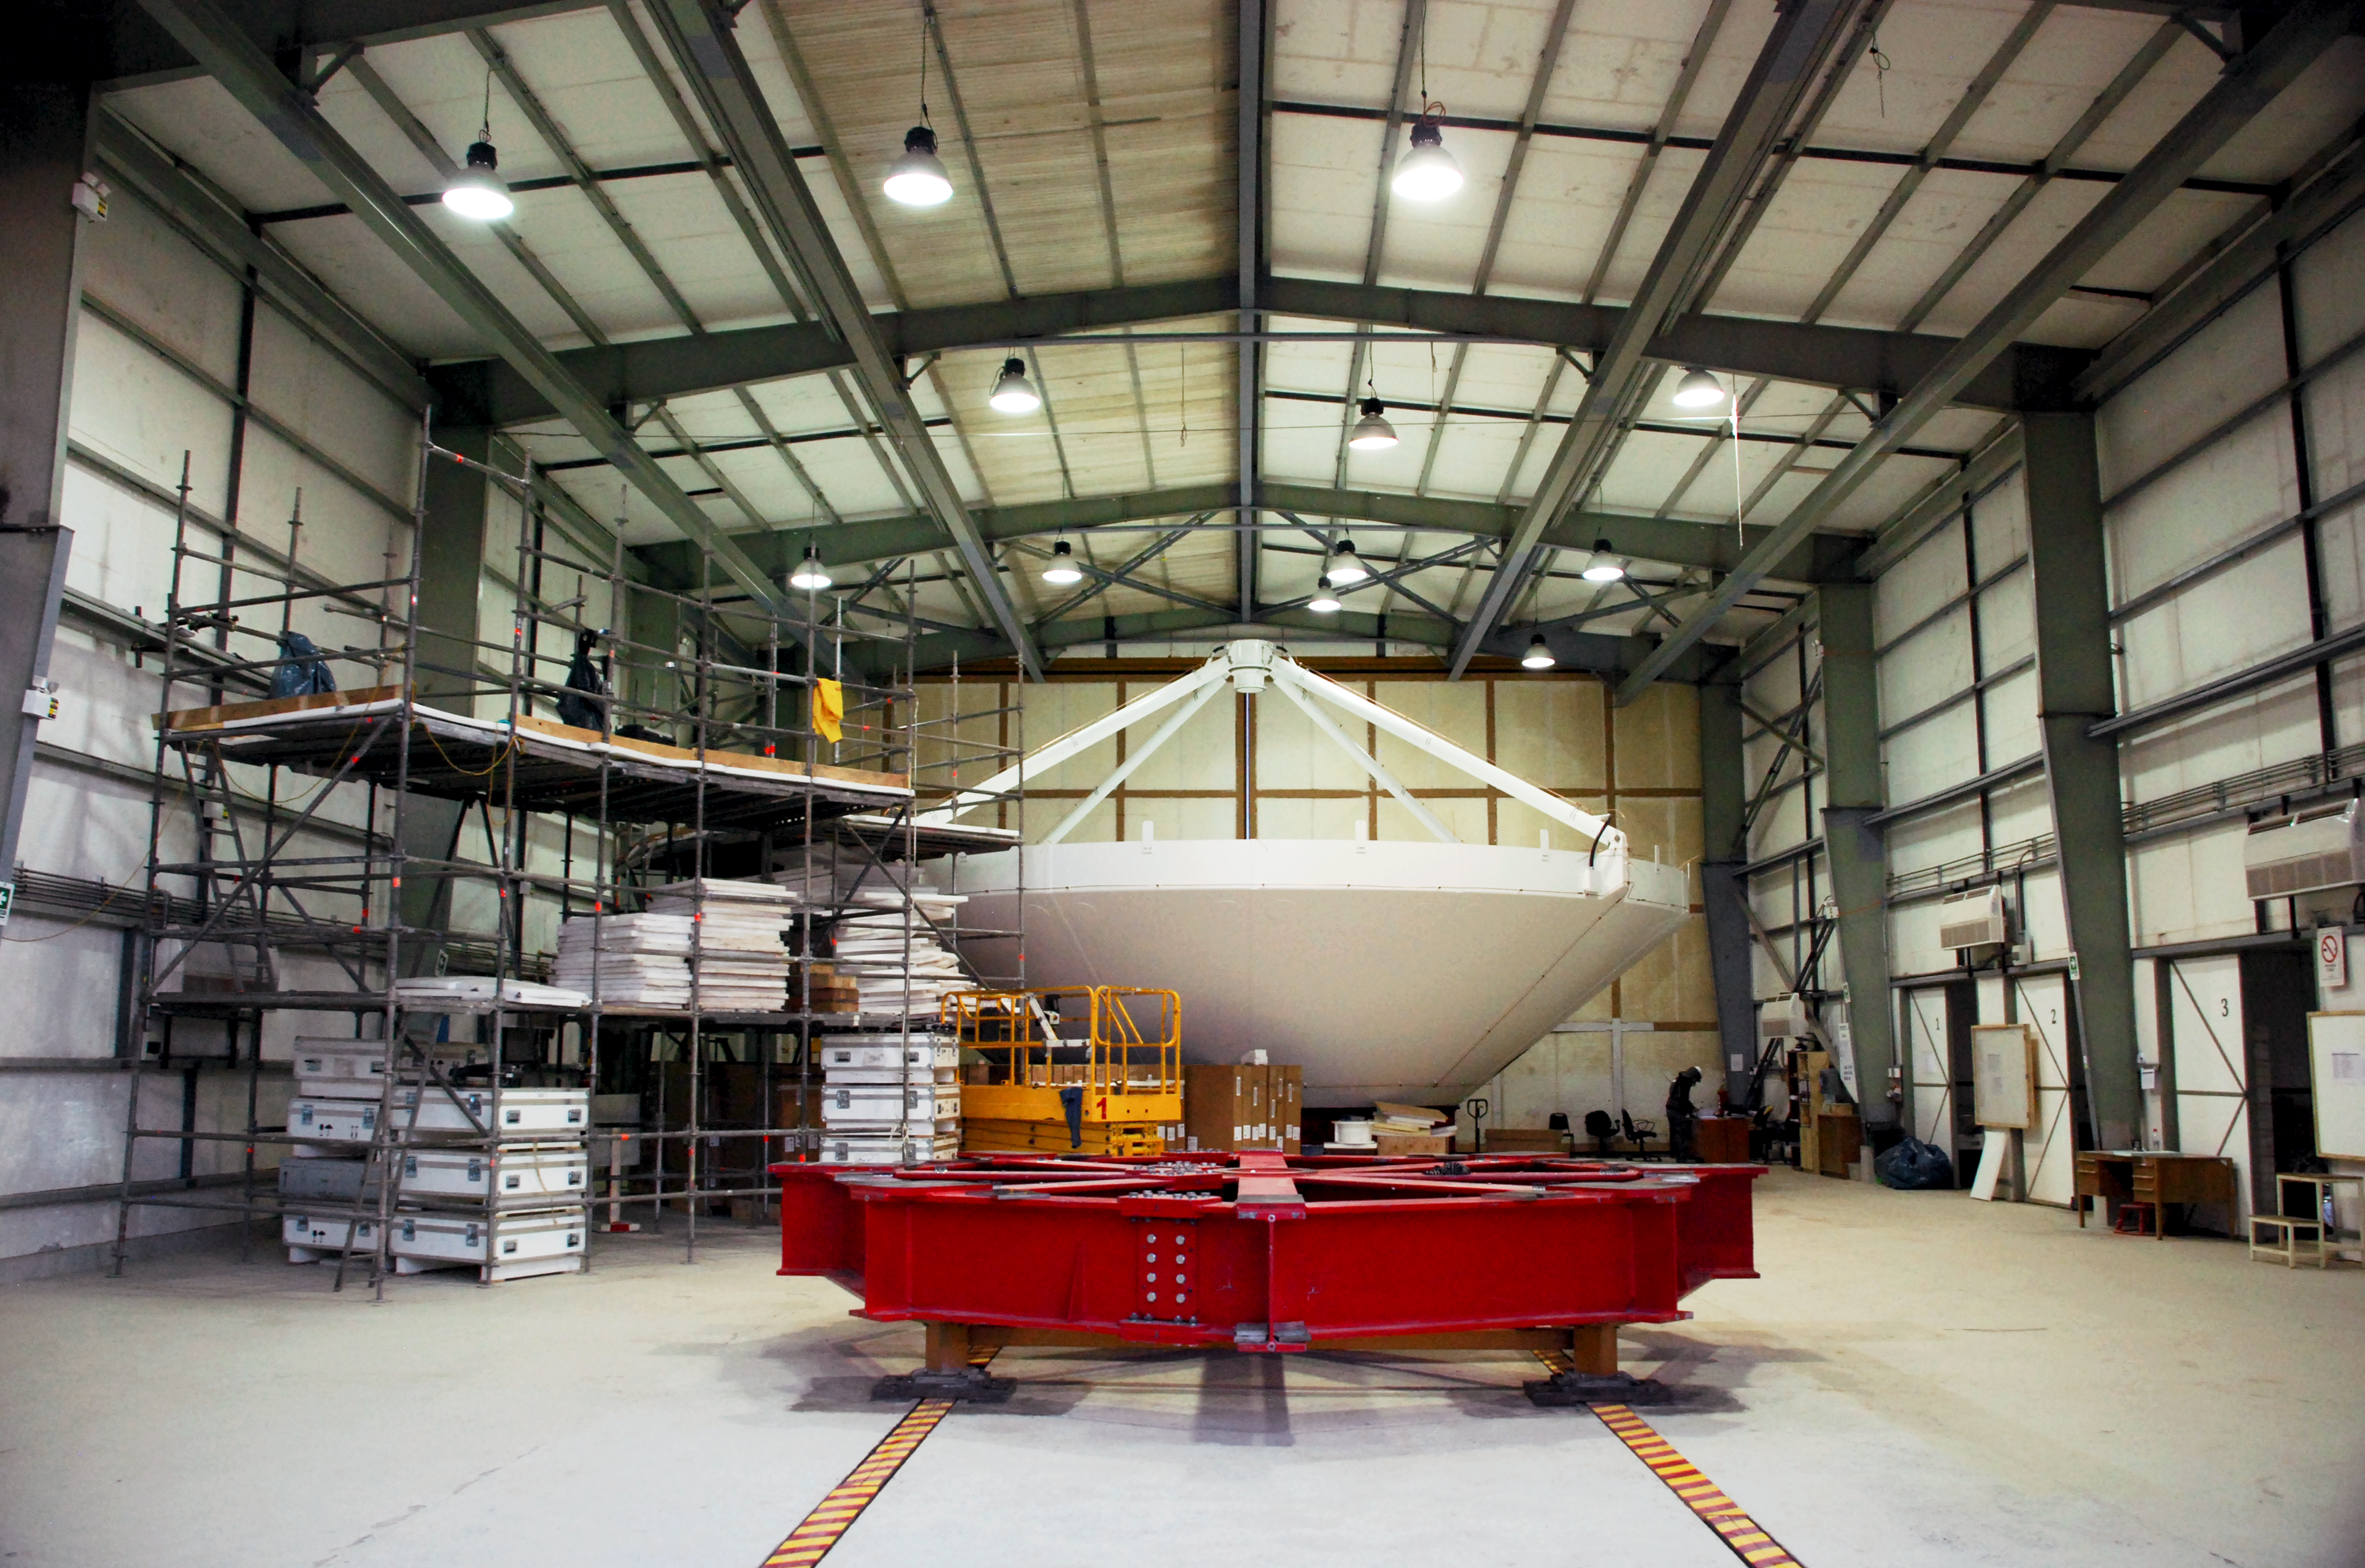

Antennae nursery

This picture shows the birth of a new antenna for the ALMA Observatory. In the construction hall, high in the Atacama desert, the different parts of the antenna are build together. After the construction is finished, the antenna will be moved out to its final position on the plateau.

Credit: C. Duran/ESO